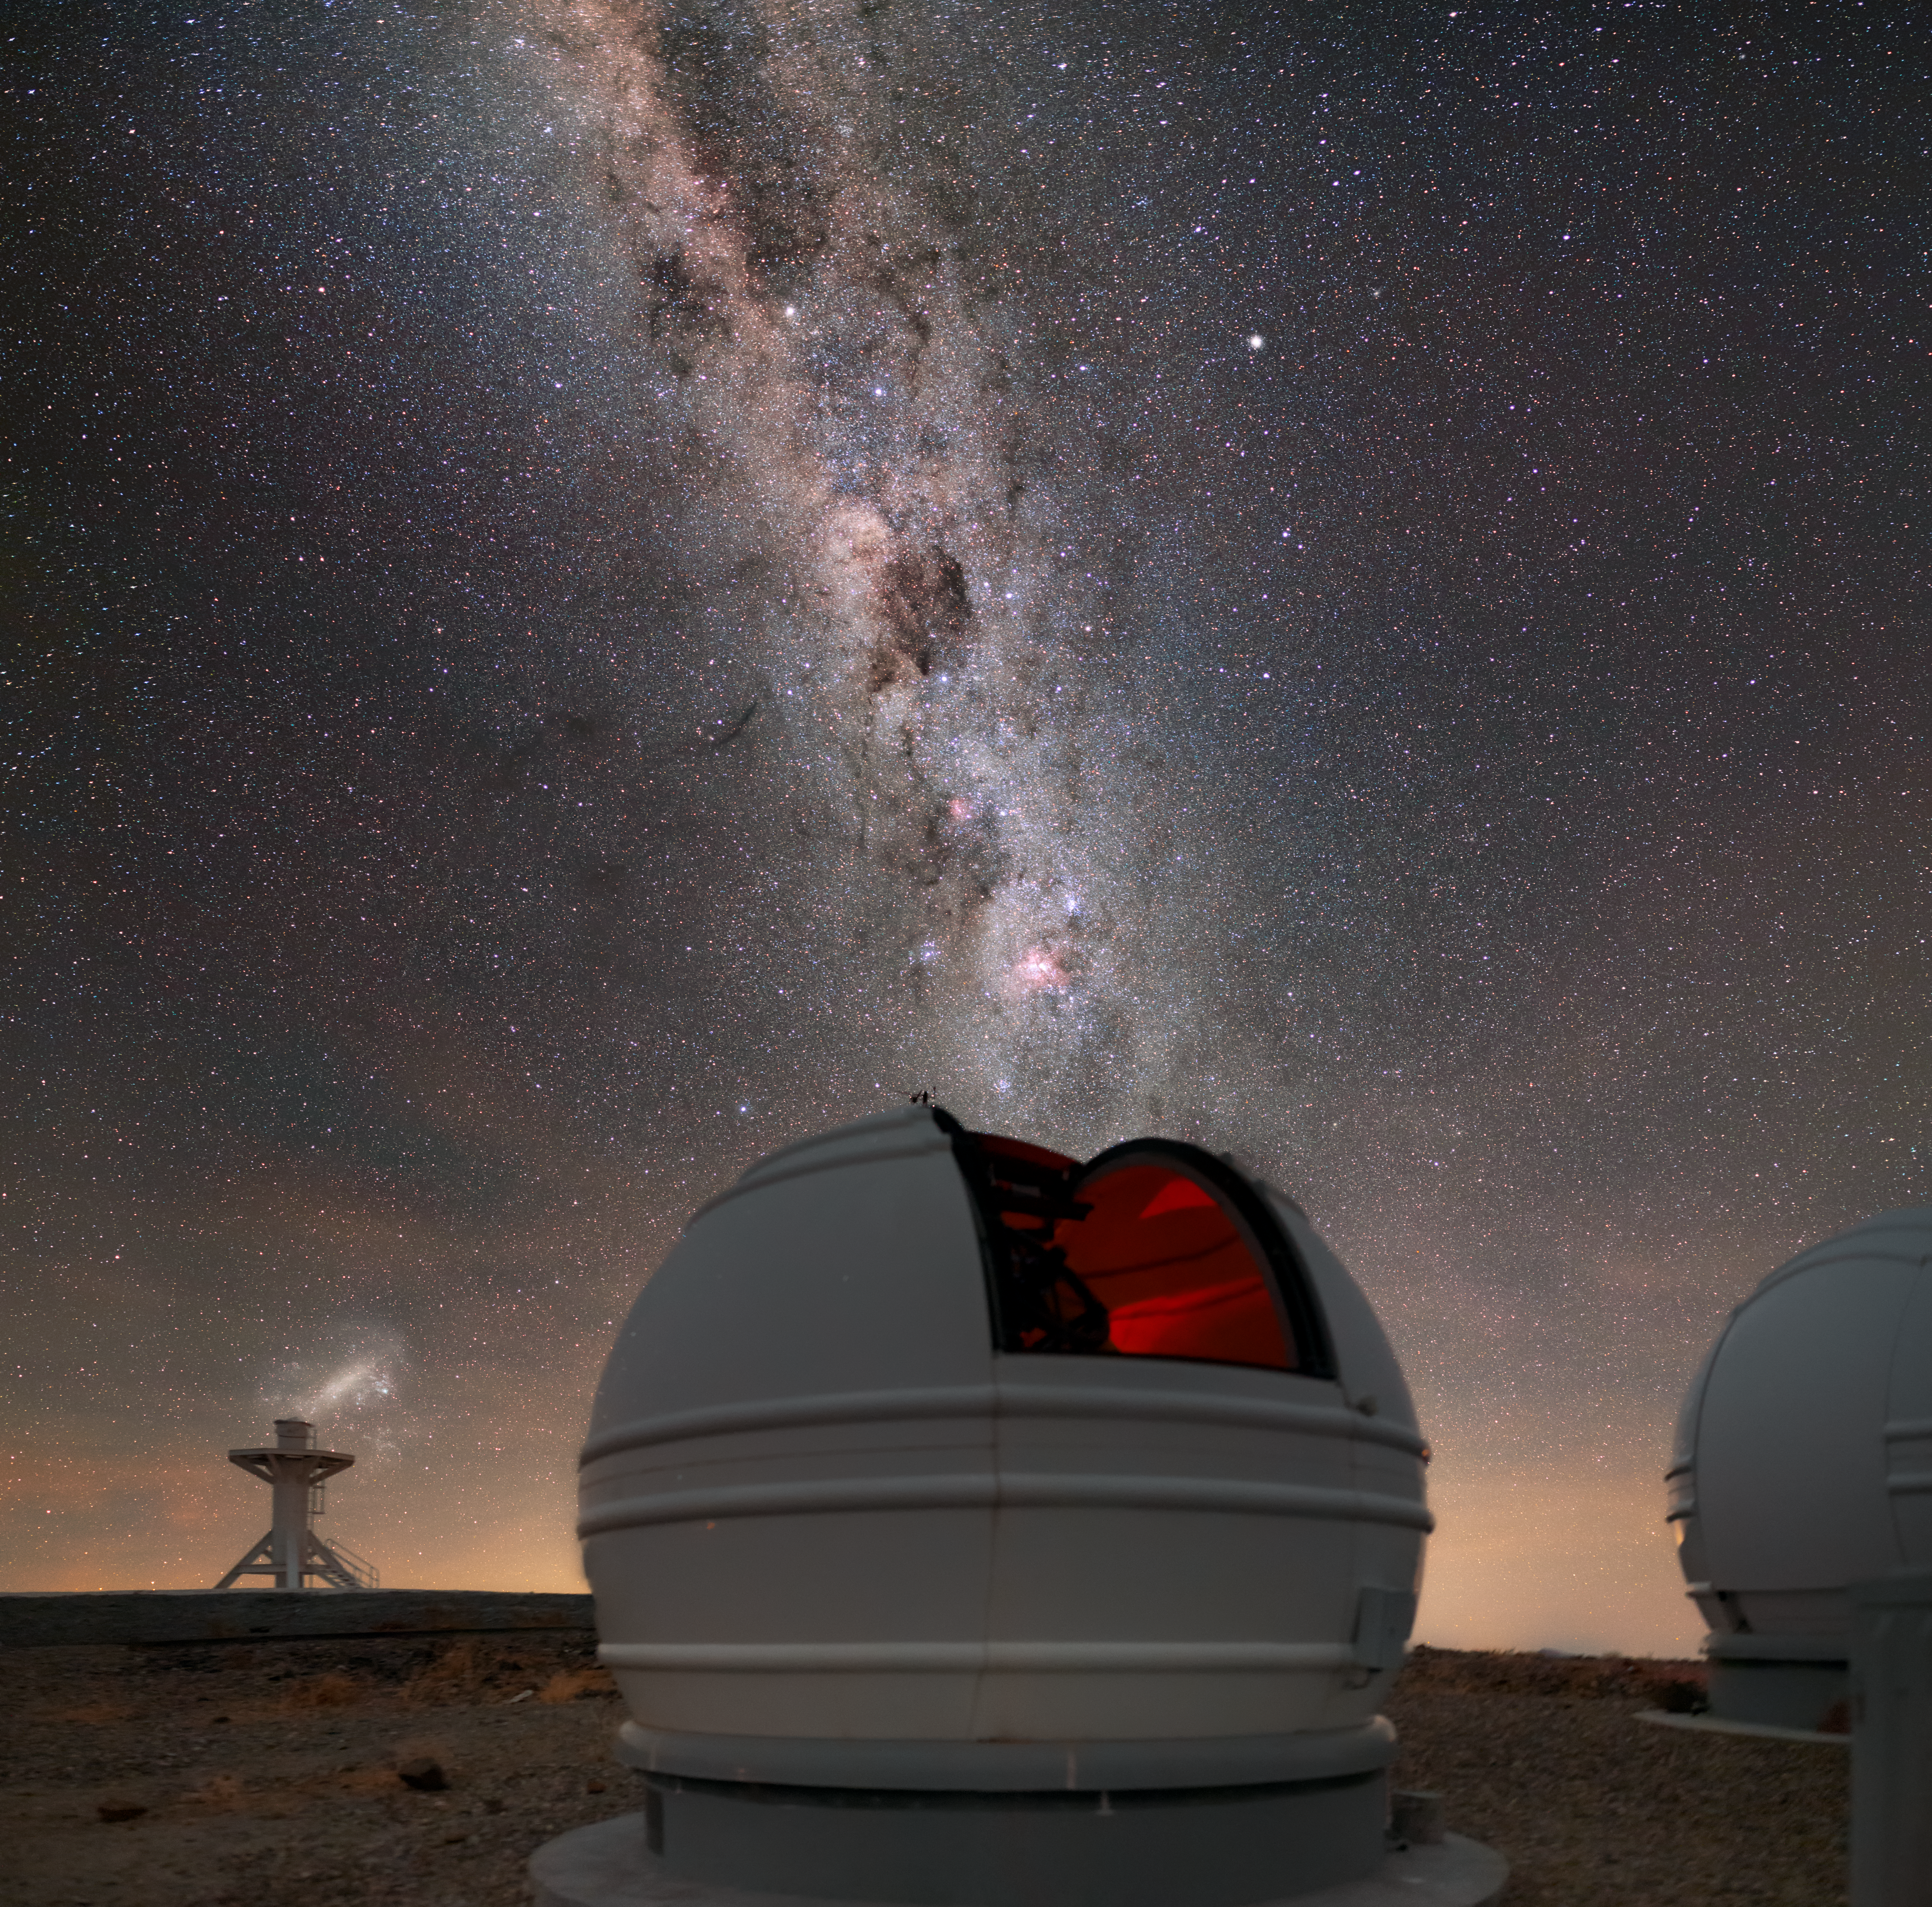

Looking into crystal-clear skies

ESO’s La Silla Observatory boasts a remarkably high number of cloud-free nights a year. The billions of stars that make up the Milky Way is a very common sight indeed. The dome shown in this image houses one of three 60-centimetre telescopes that make up the ExTrA project, which had its first light in late 2017.

This small group of telescopes is primarily designed to detect distant exoplanets transiting in front of bright and nearby red dwarf stars. The project aims to discover as many transiting planets as possible — including Earth-size planets in the habitable-zone — and to determine their structure and composition. These planets will then be observed by the world’s largest telescopes, in order to characterise their atmospheres.

Credit: ESO/M. Zamani